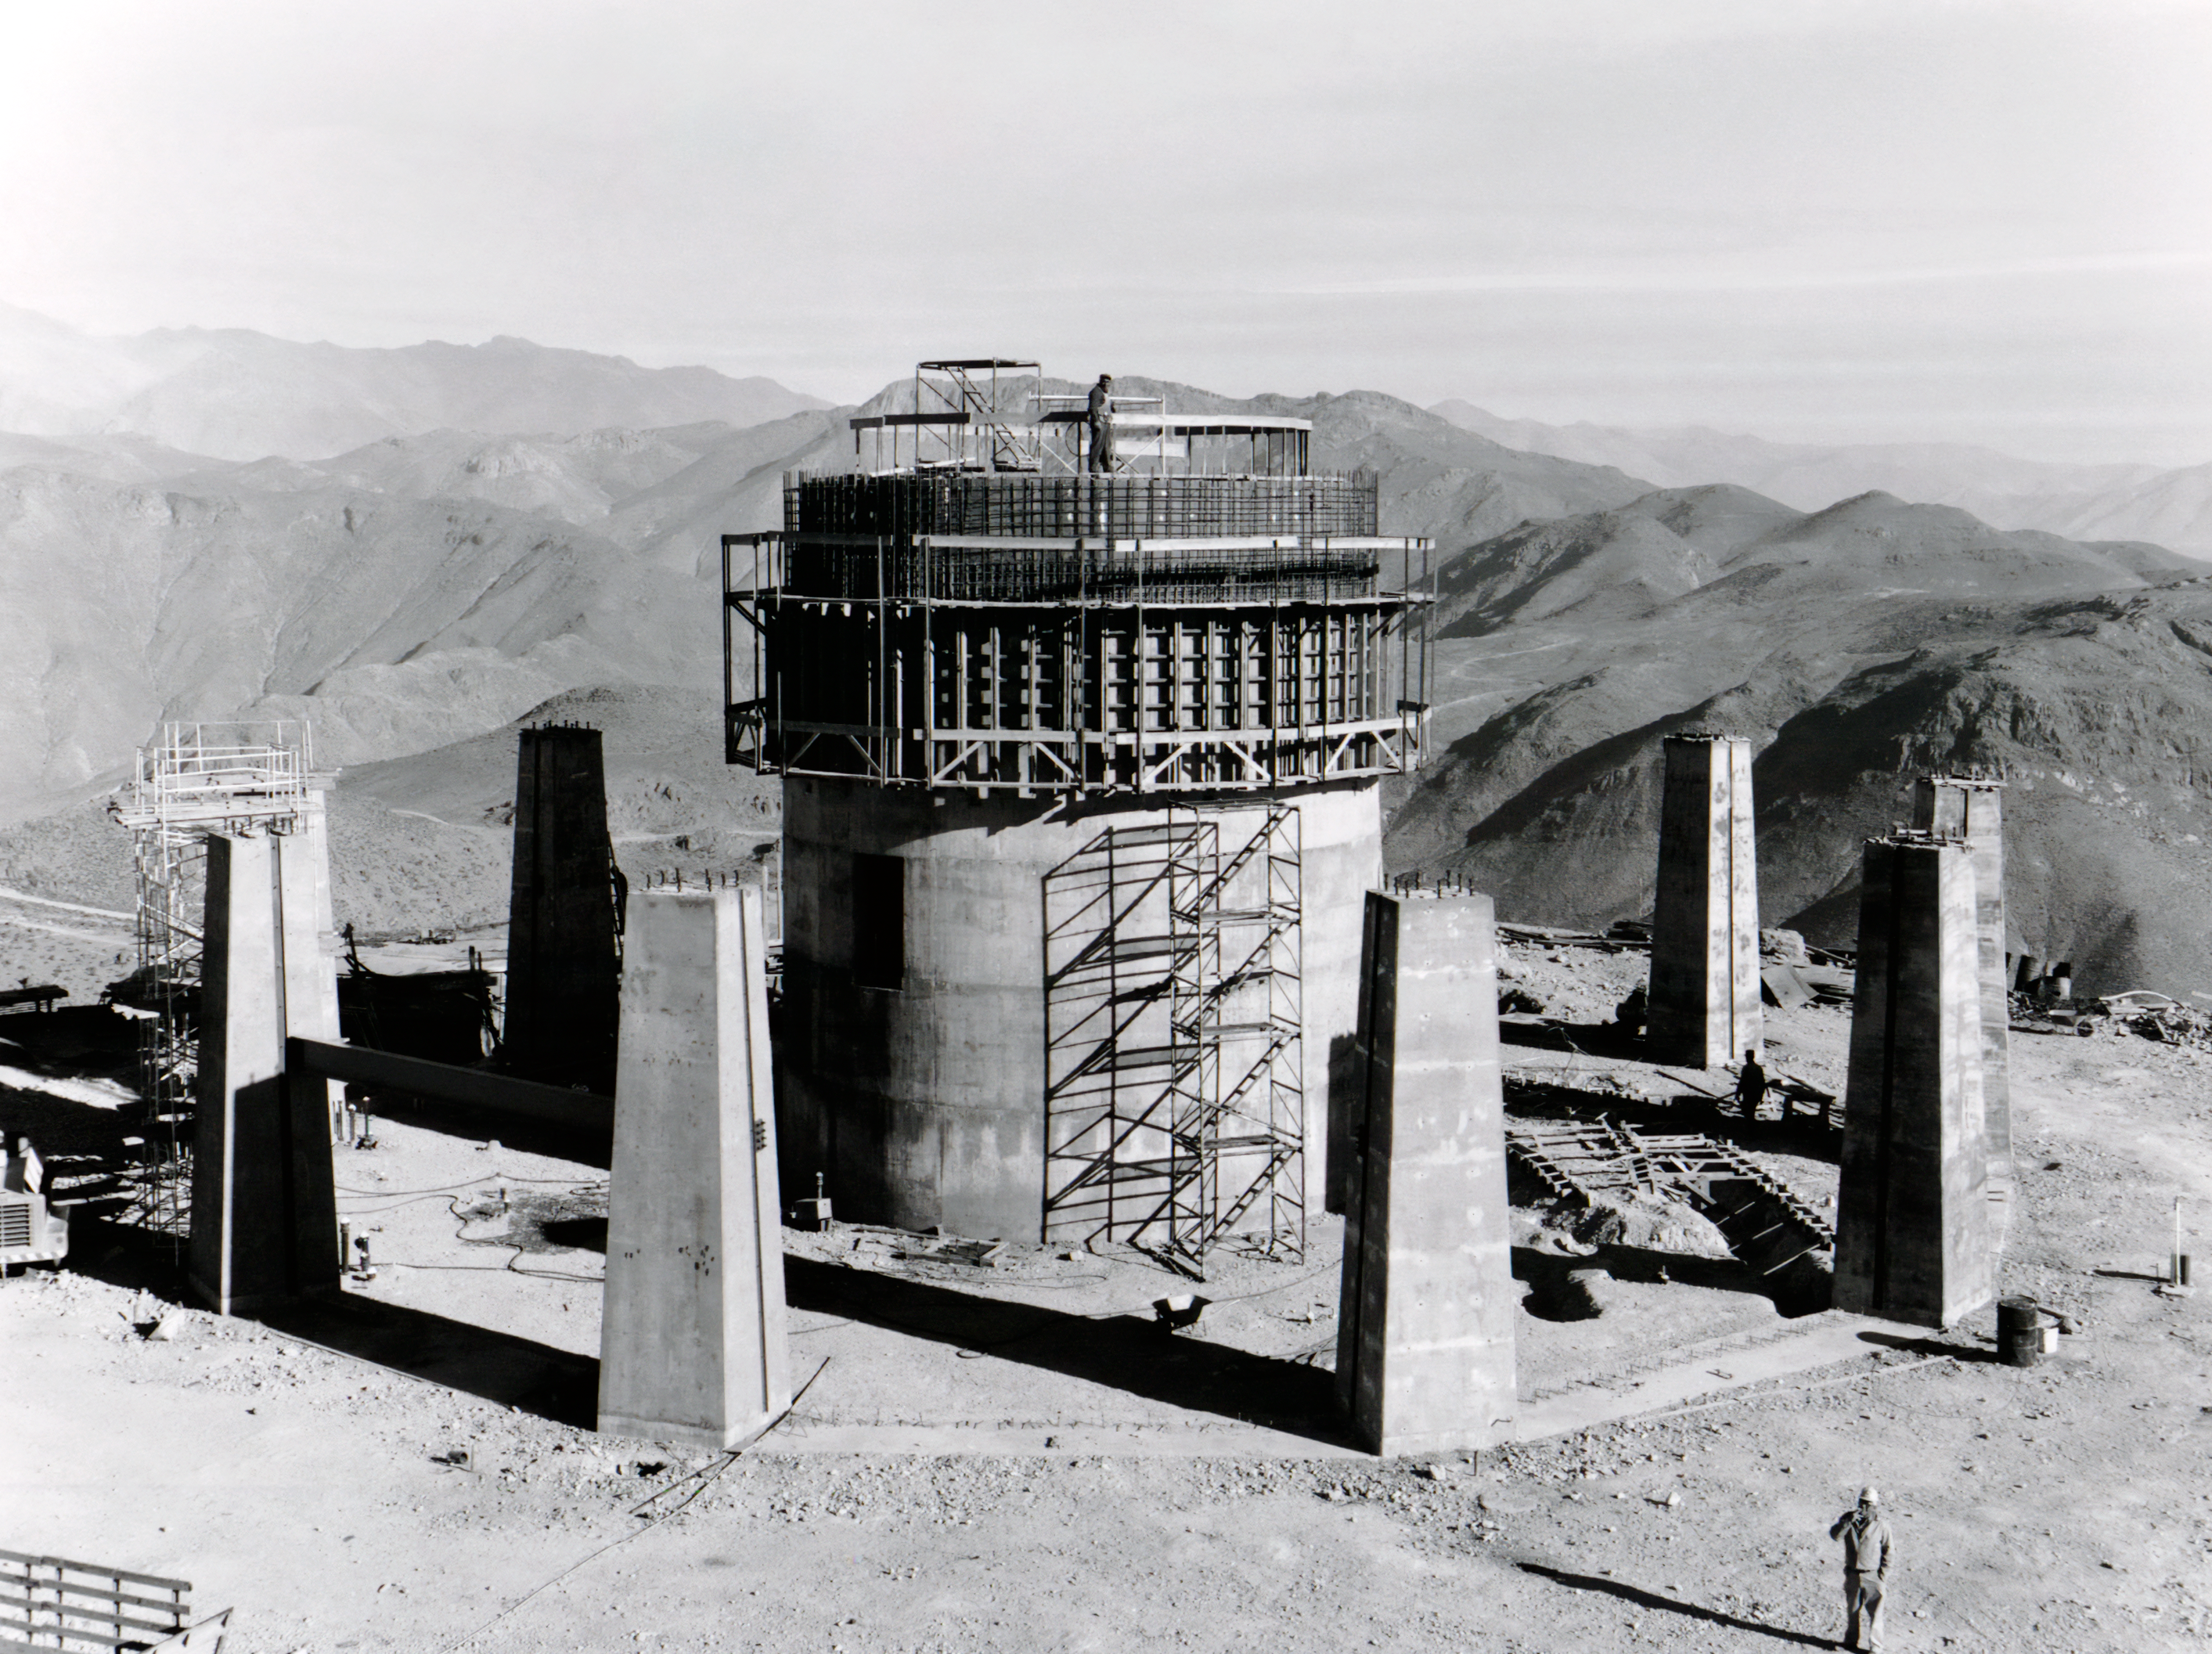

Building Piers

Construction at Cerro Tololo Inter-American Observatory in Chile.

Credit: NOIRLab/AURA/NSF